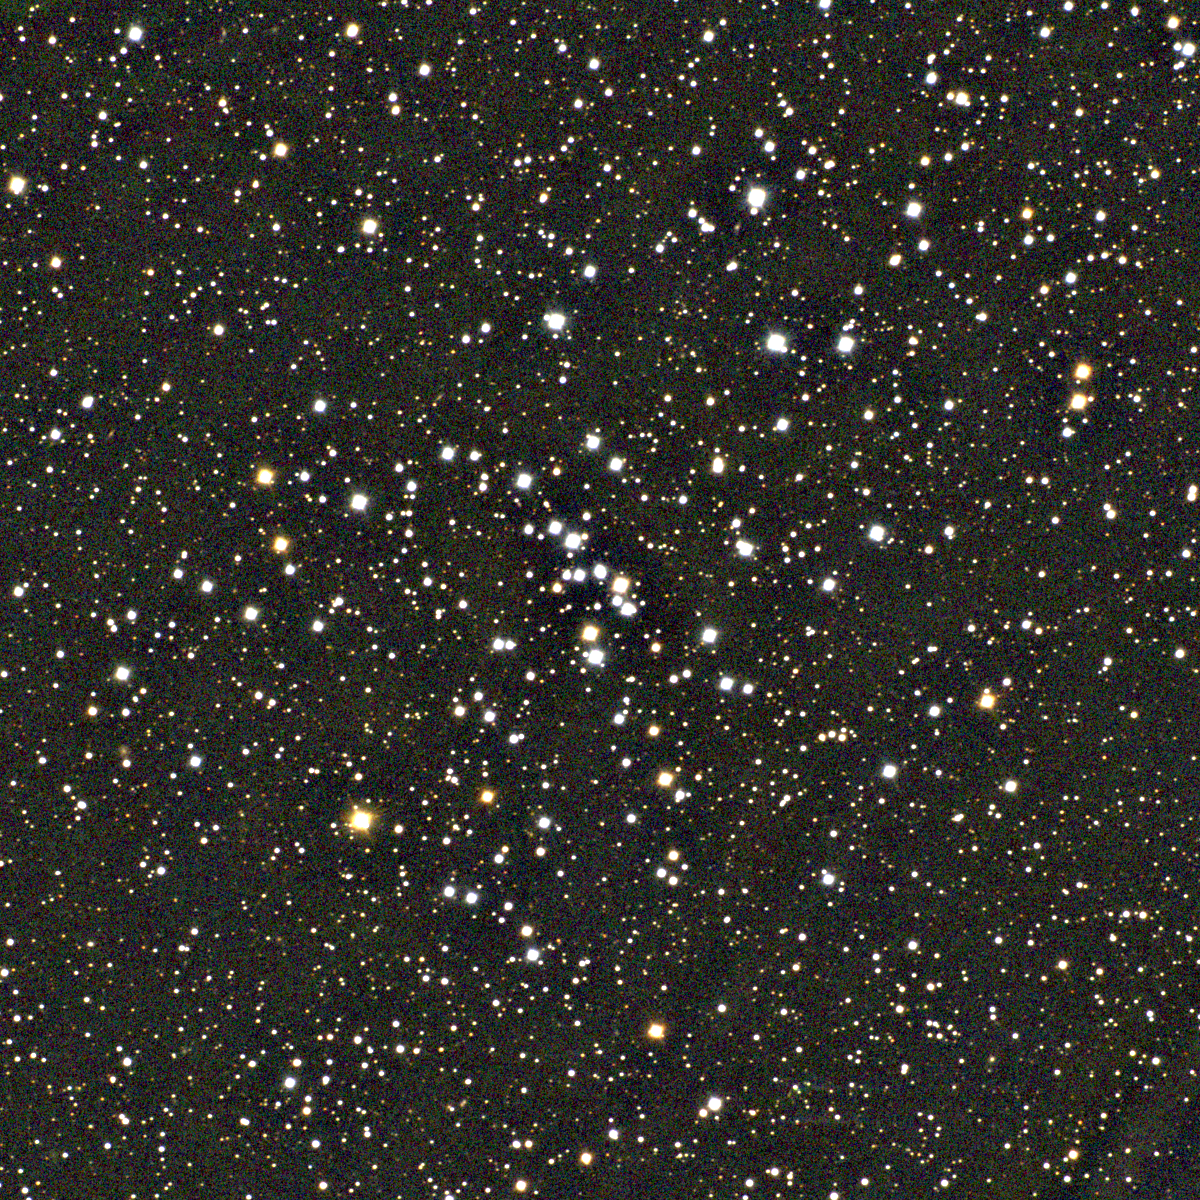

M48, NGC 2548

M48 is an open cluster in the constellation Hydra. About 300 million years old and 1500 light-years away, M48 was unidentified until the 1950s due to a five-degree error in Messier's published position, making it perhaps the most missing of the 'missing' Messier objects. M48 contains close to a hundred stars spread out over a large region of the sky, but can still be identified with the naked eye when observing conditions are good. This approximately true-color picture was created from twelve images taken in January 1997 using BVR colors, at the Burrell Schmidt Telescope of Case Western Reserve University's Warner and Swasey Observatory located on Kitt Peak, near Tucson, Arizona. Image size 40.6 arc minutes.

Credit: NOIRLab/NSF/AURA